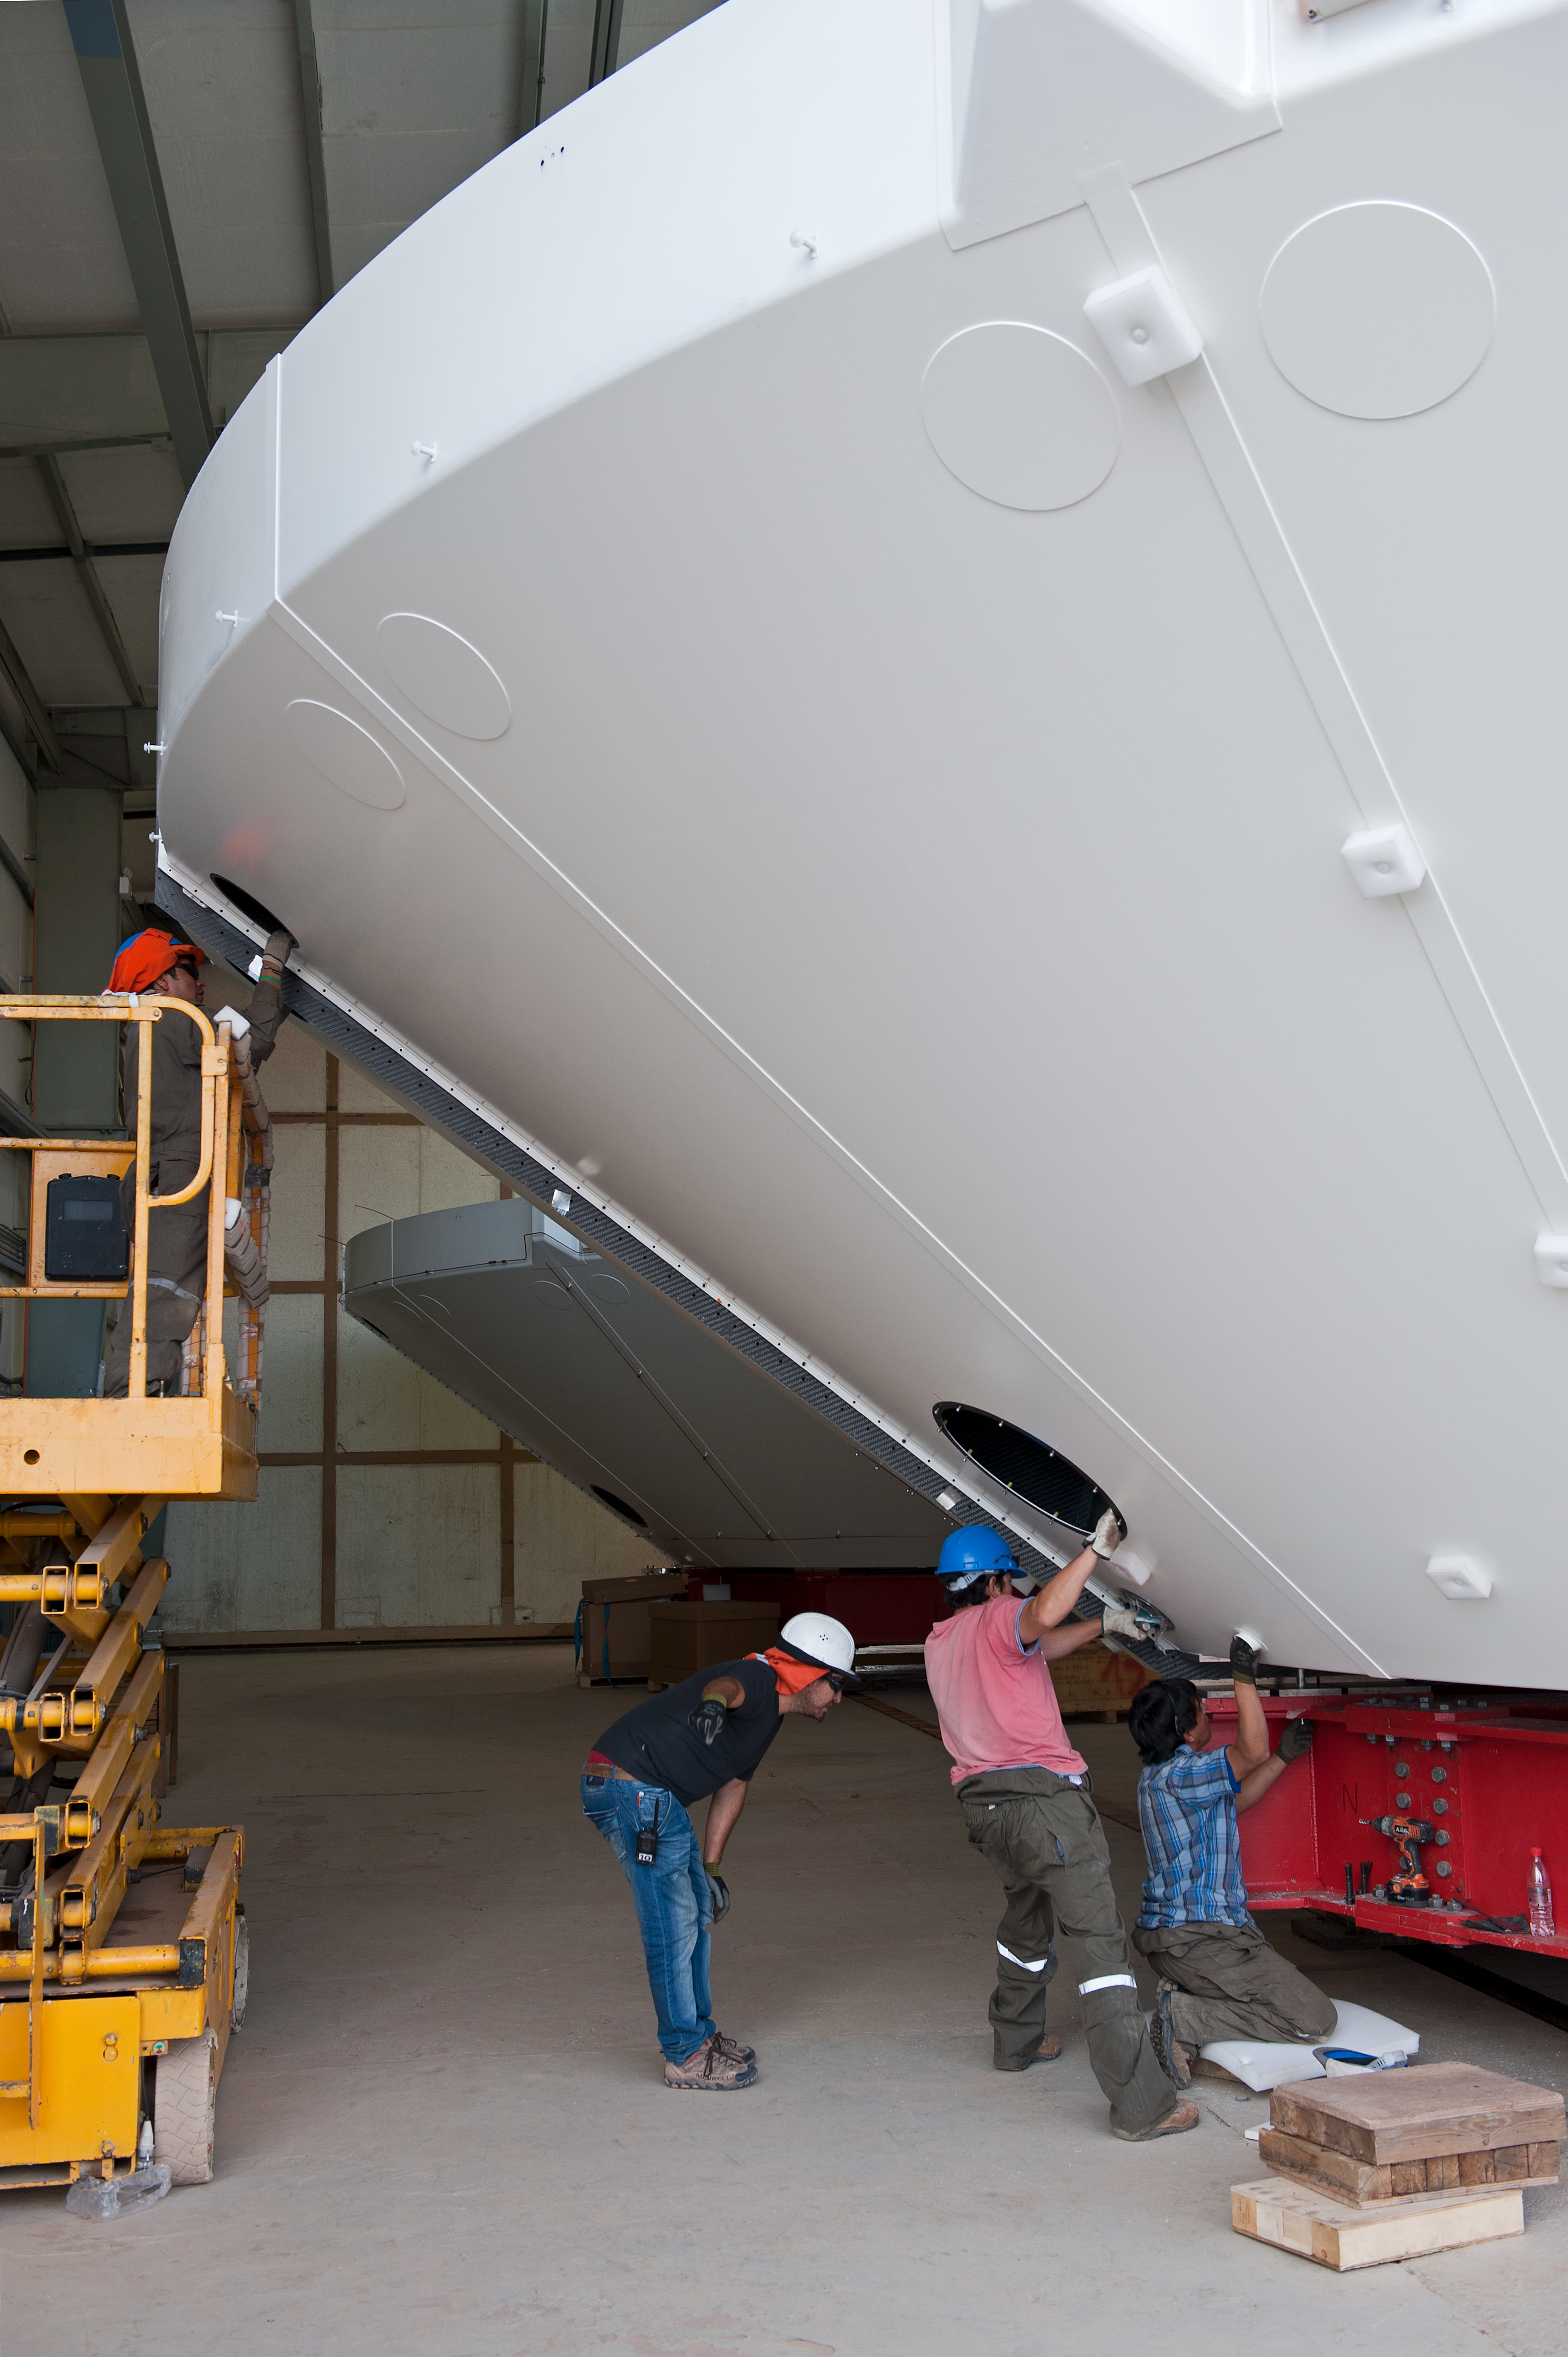

ALMA inspection

Inspecting an antenna.

Credit: ESO/Max Alexander